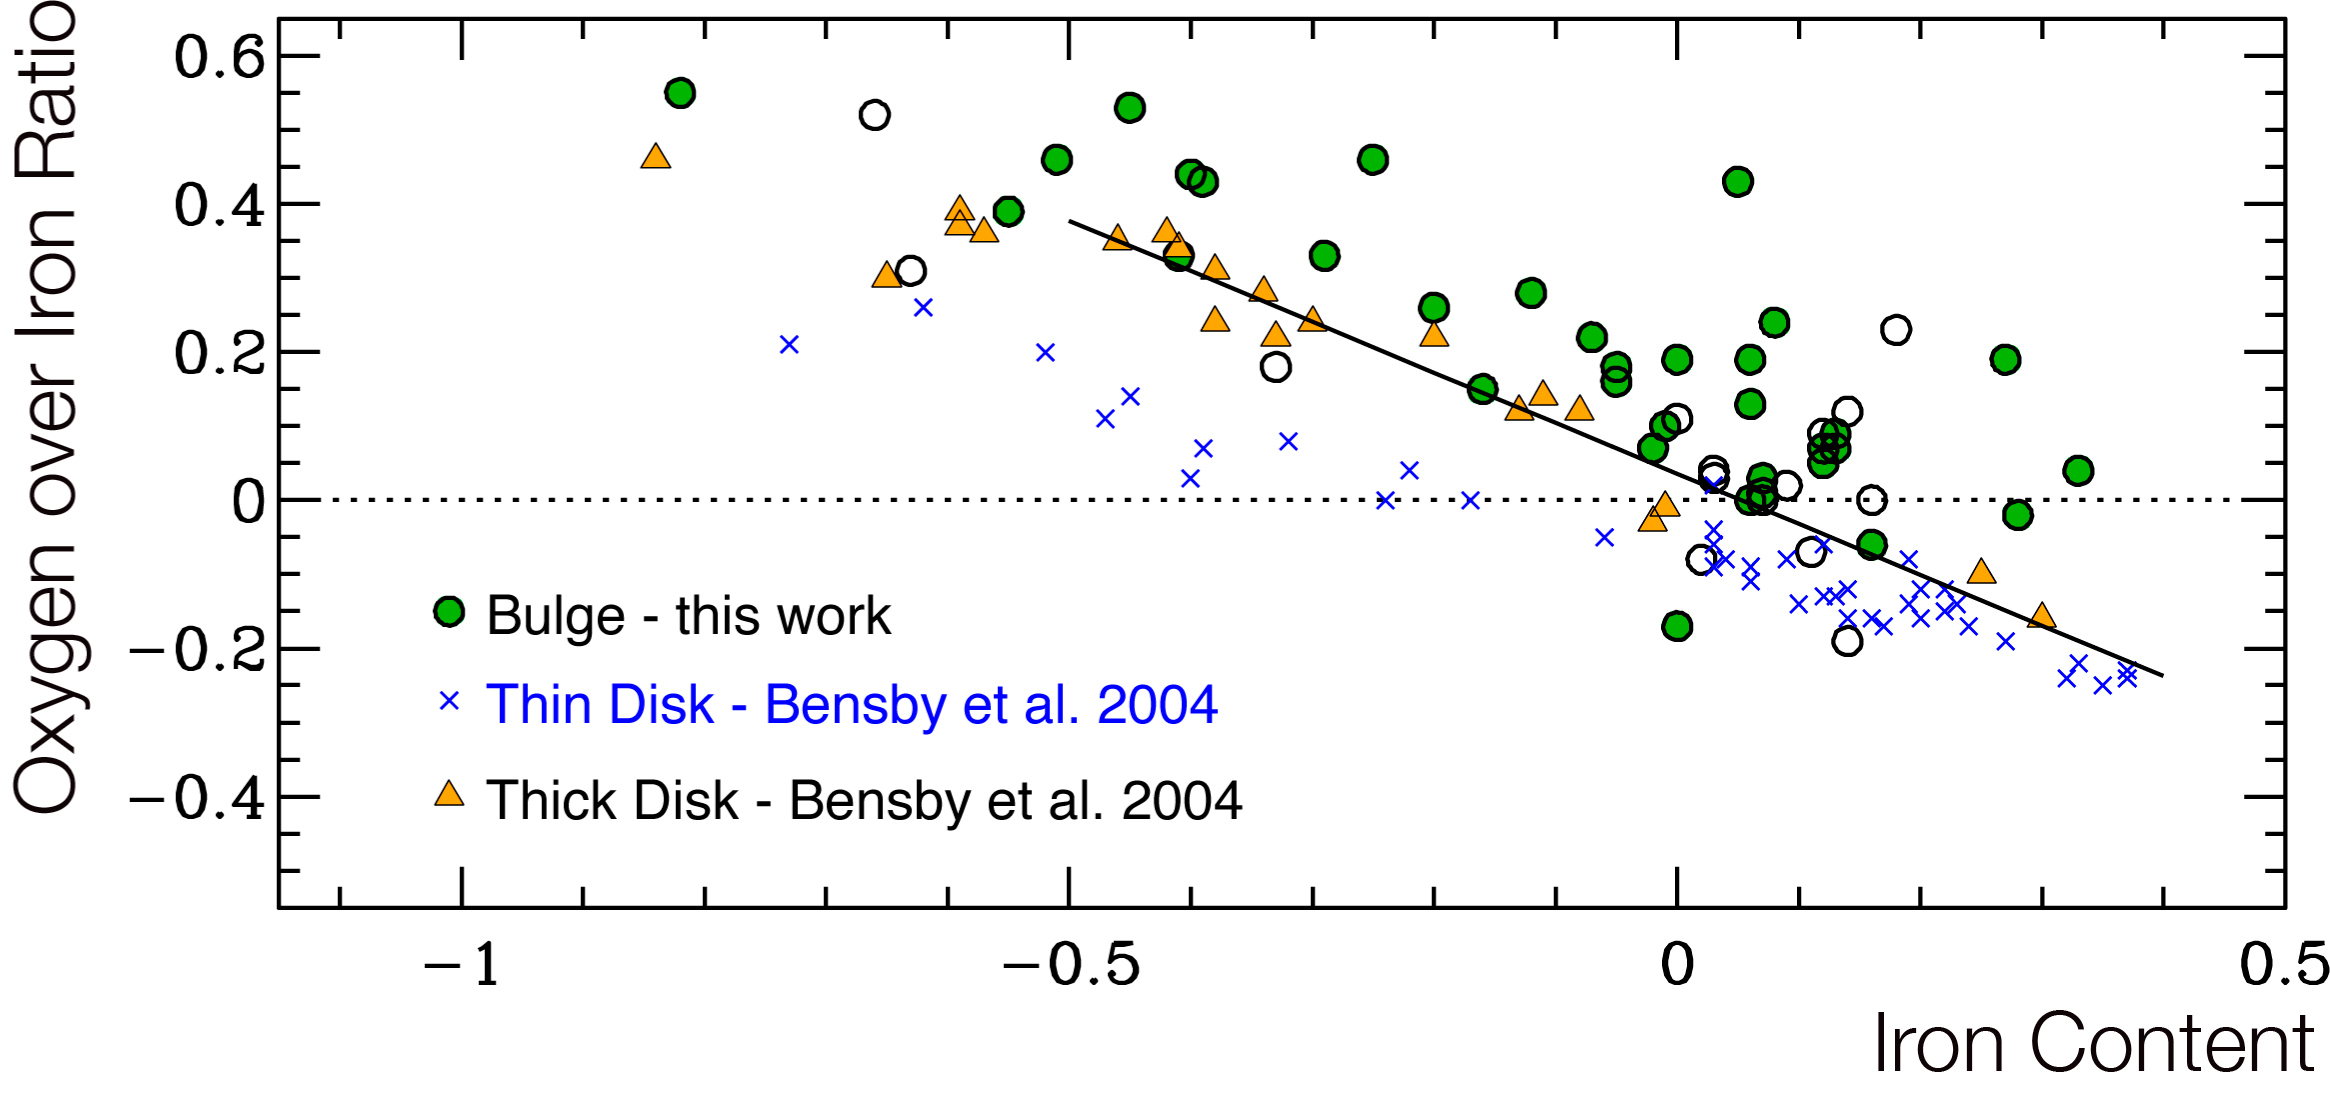

The oxygen abundance in the bulge

Ratio of Oxygen over Iron abundance as a function of the iron content in stars (both axis are using logarithmic scales). The green circle denotes the stars in the Bulge studied by the present astronomers, while the yellow triangles and blue crosses are previous data obtained for stars in the disc of our Galaxy. The bulge stars are clearly more oxygen-rich than disc stars, highlighting the 'genetic difference' between the bulge and disc stars.

Credit: ESO